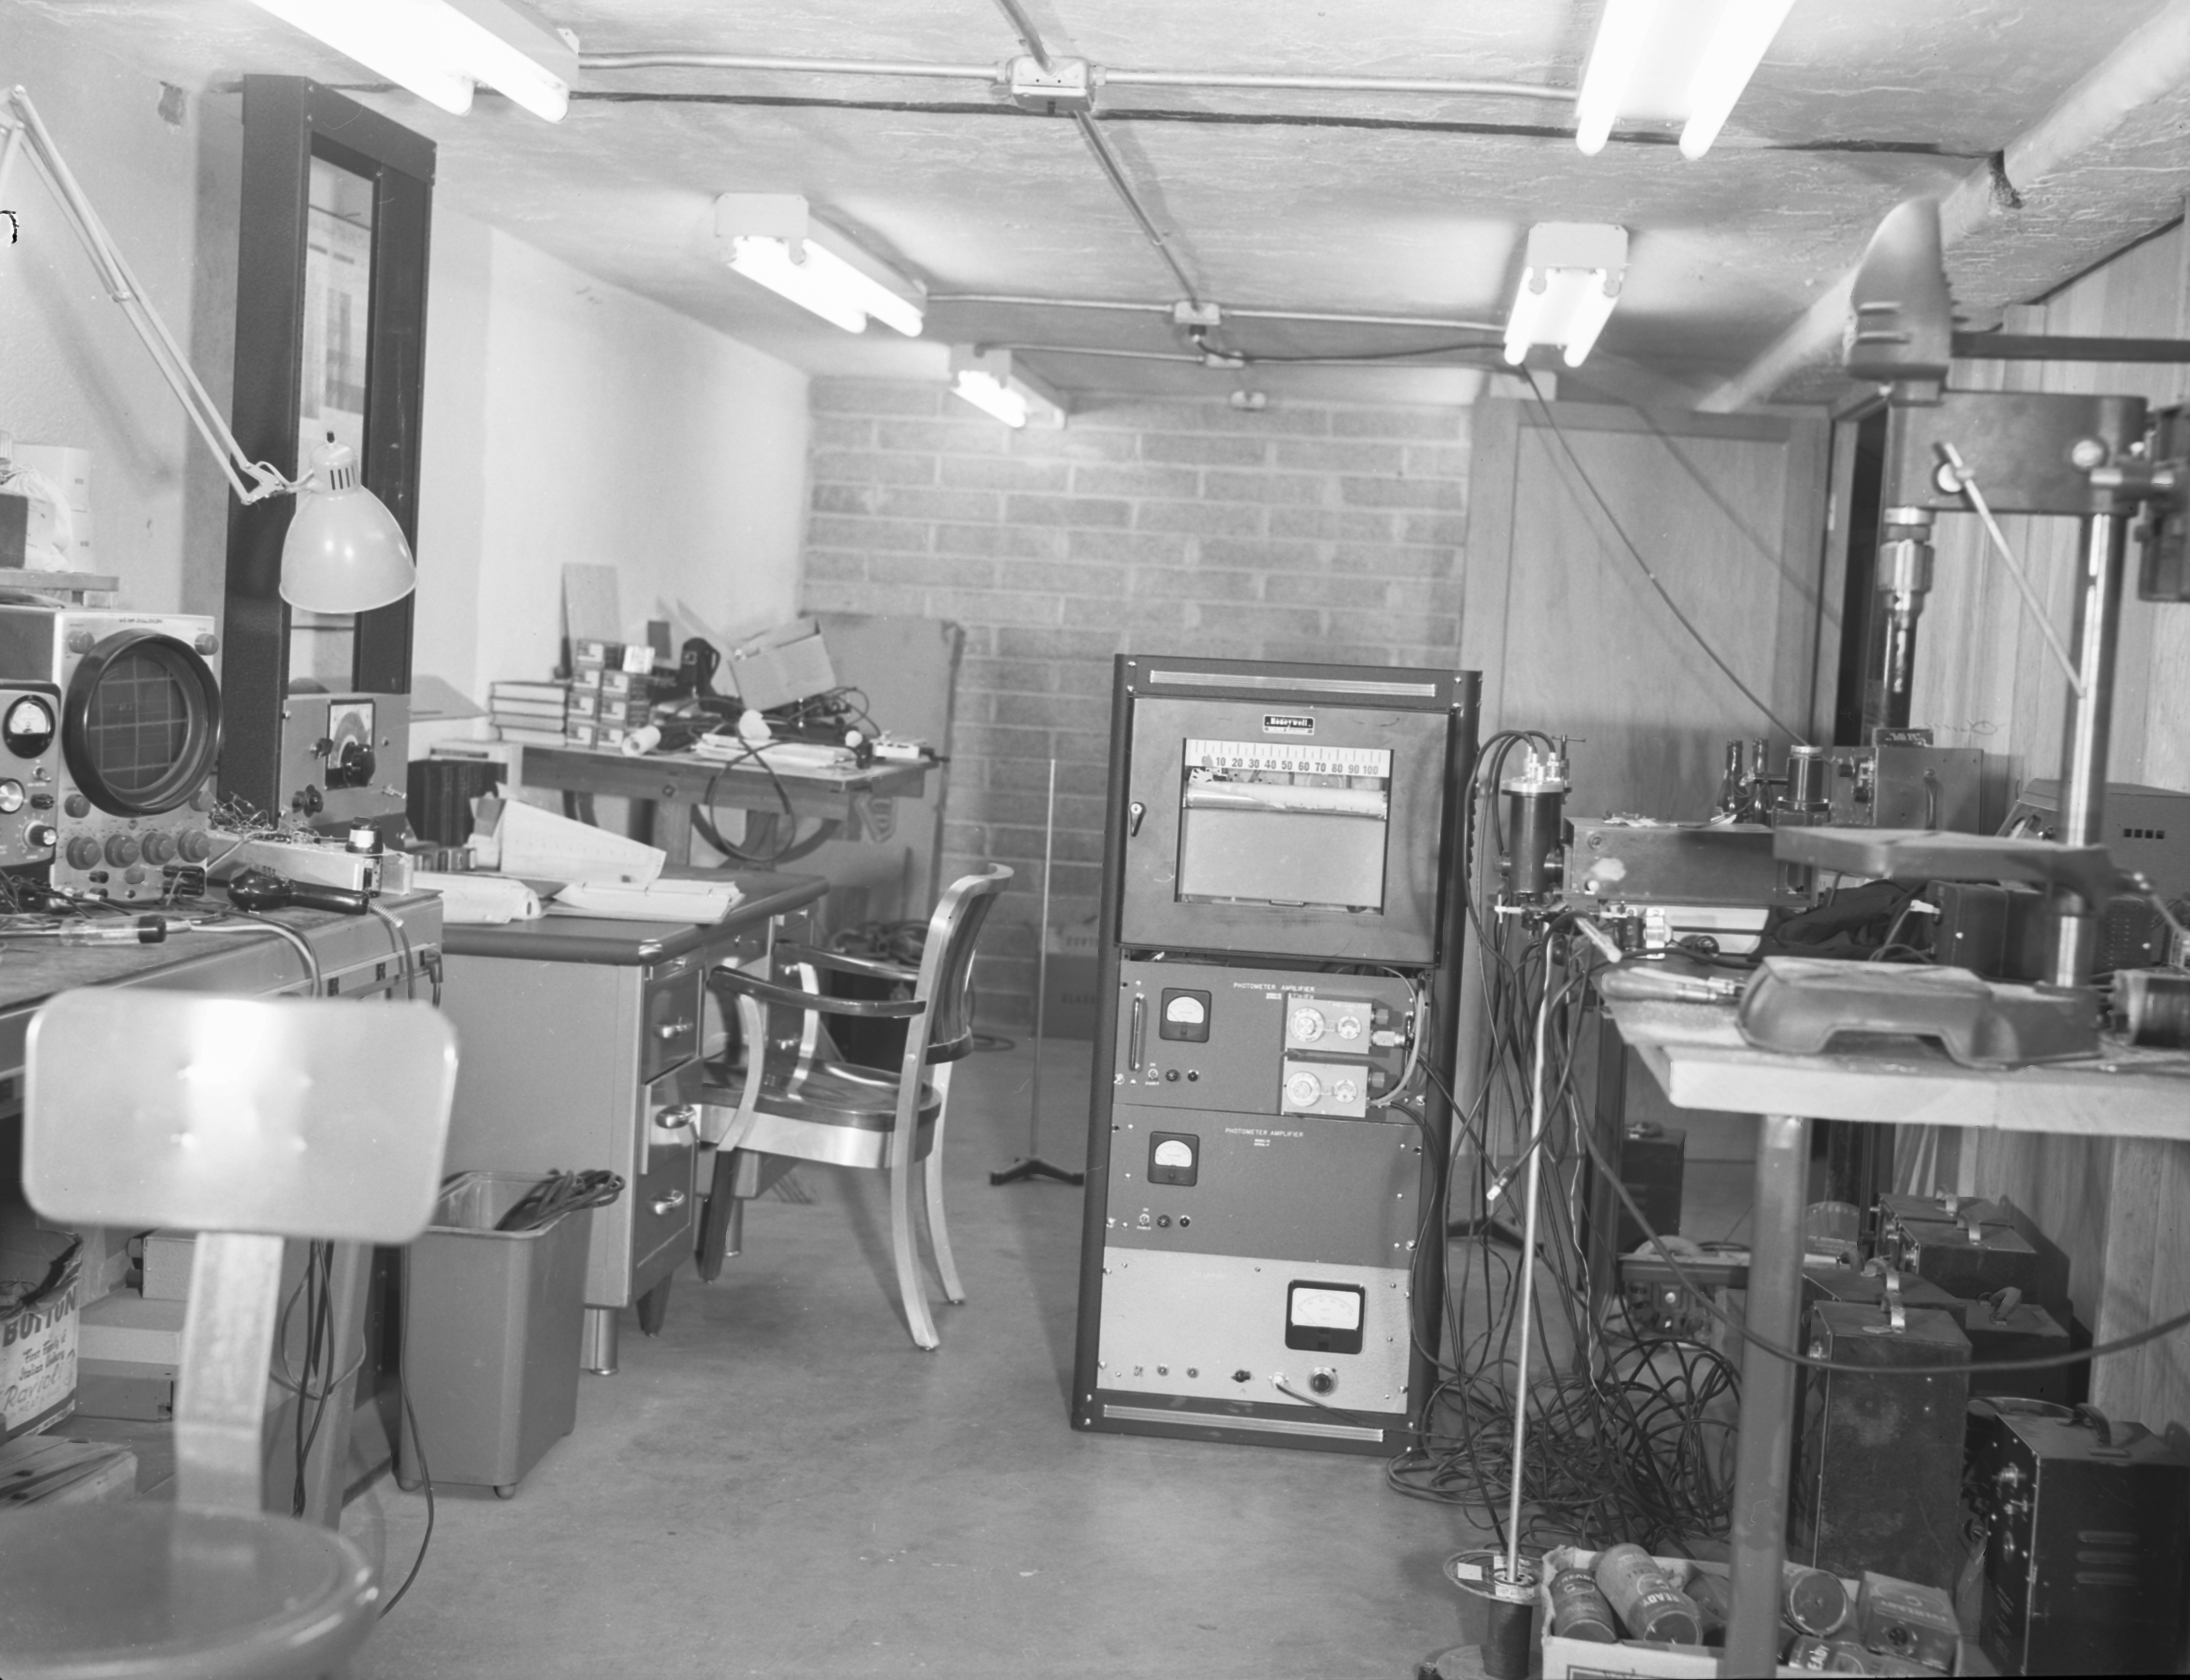

Electronics Lab, Phoenix, 1958

This image is stored at NOIRLab Headquarters in Tucson, Arizona. For the original negative of this image, see KPNO Negatives envelope 261. It was captured on 22 September 1958.

This image is shows the Electronics Lab in Phoenix, AZ.

This image is part of NSF NOIRLab’s historical archives.

Credit: KPNO/NOIRLab/NSF/AURA